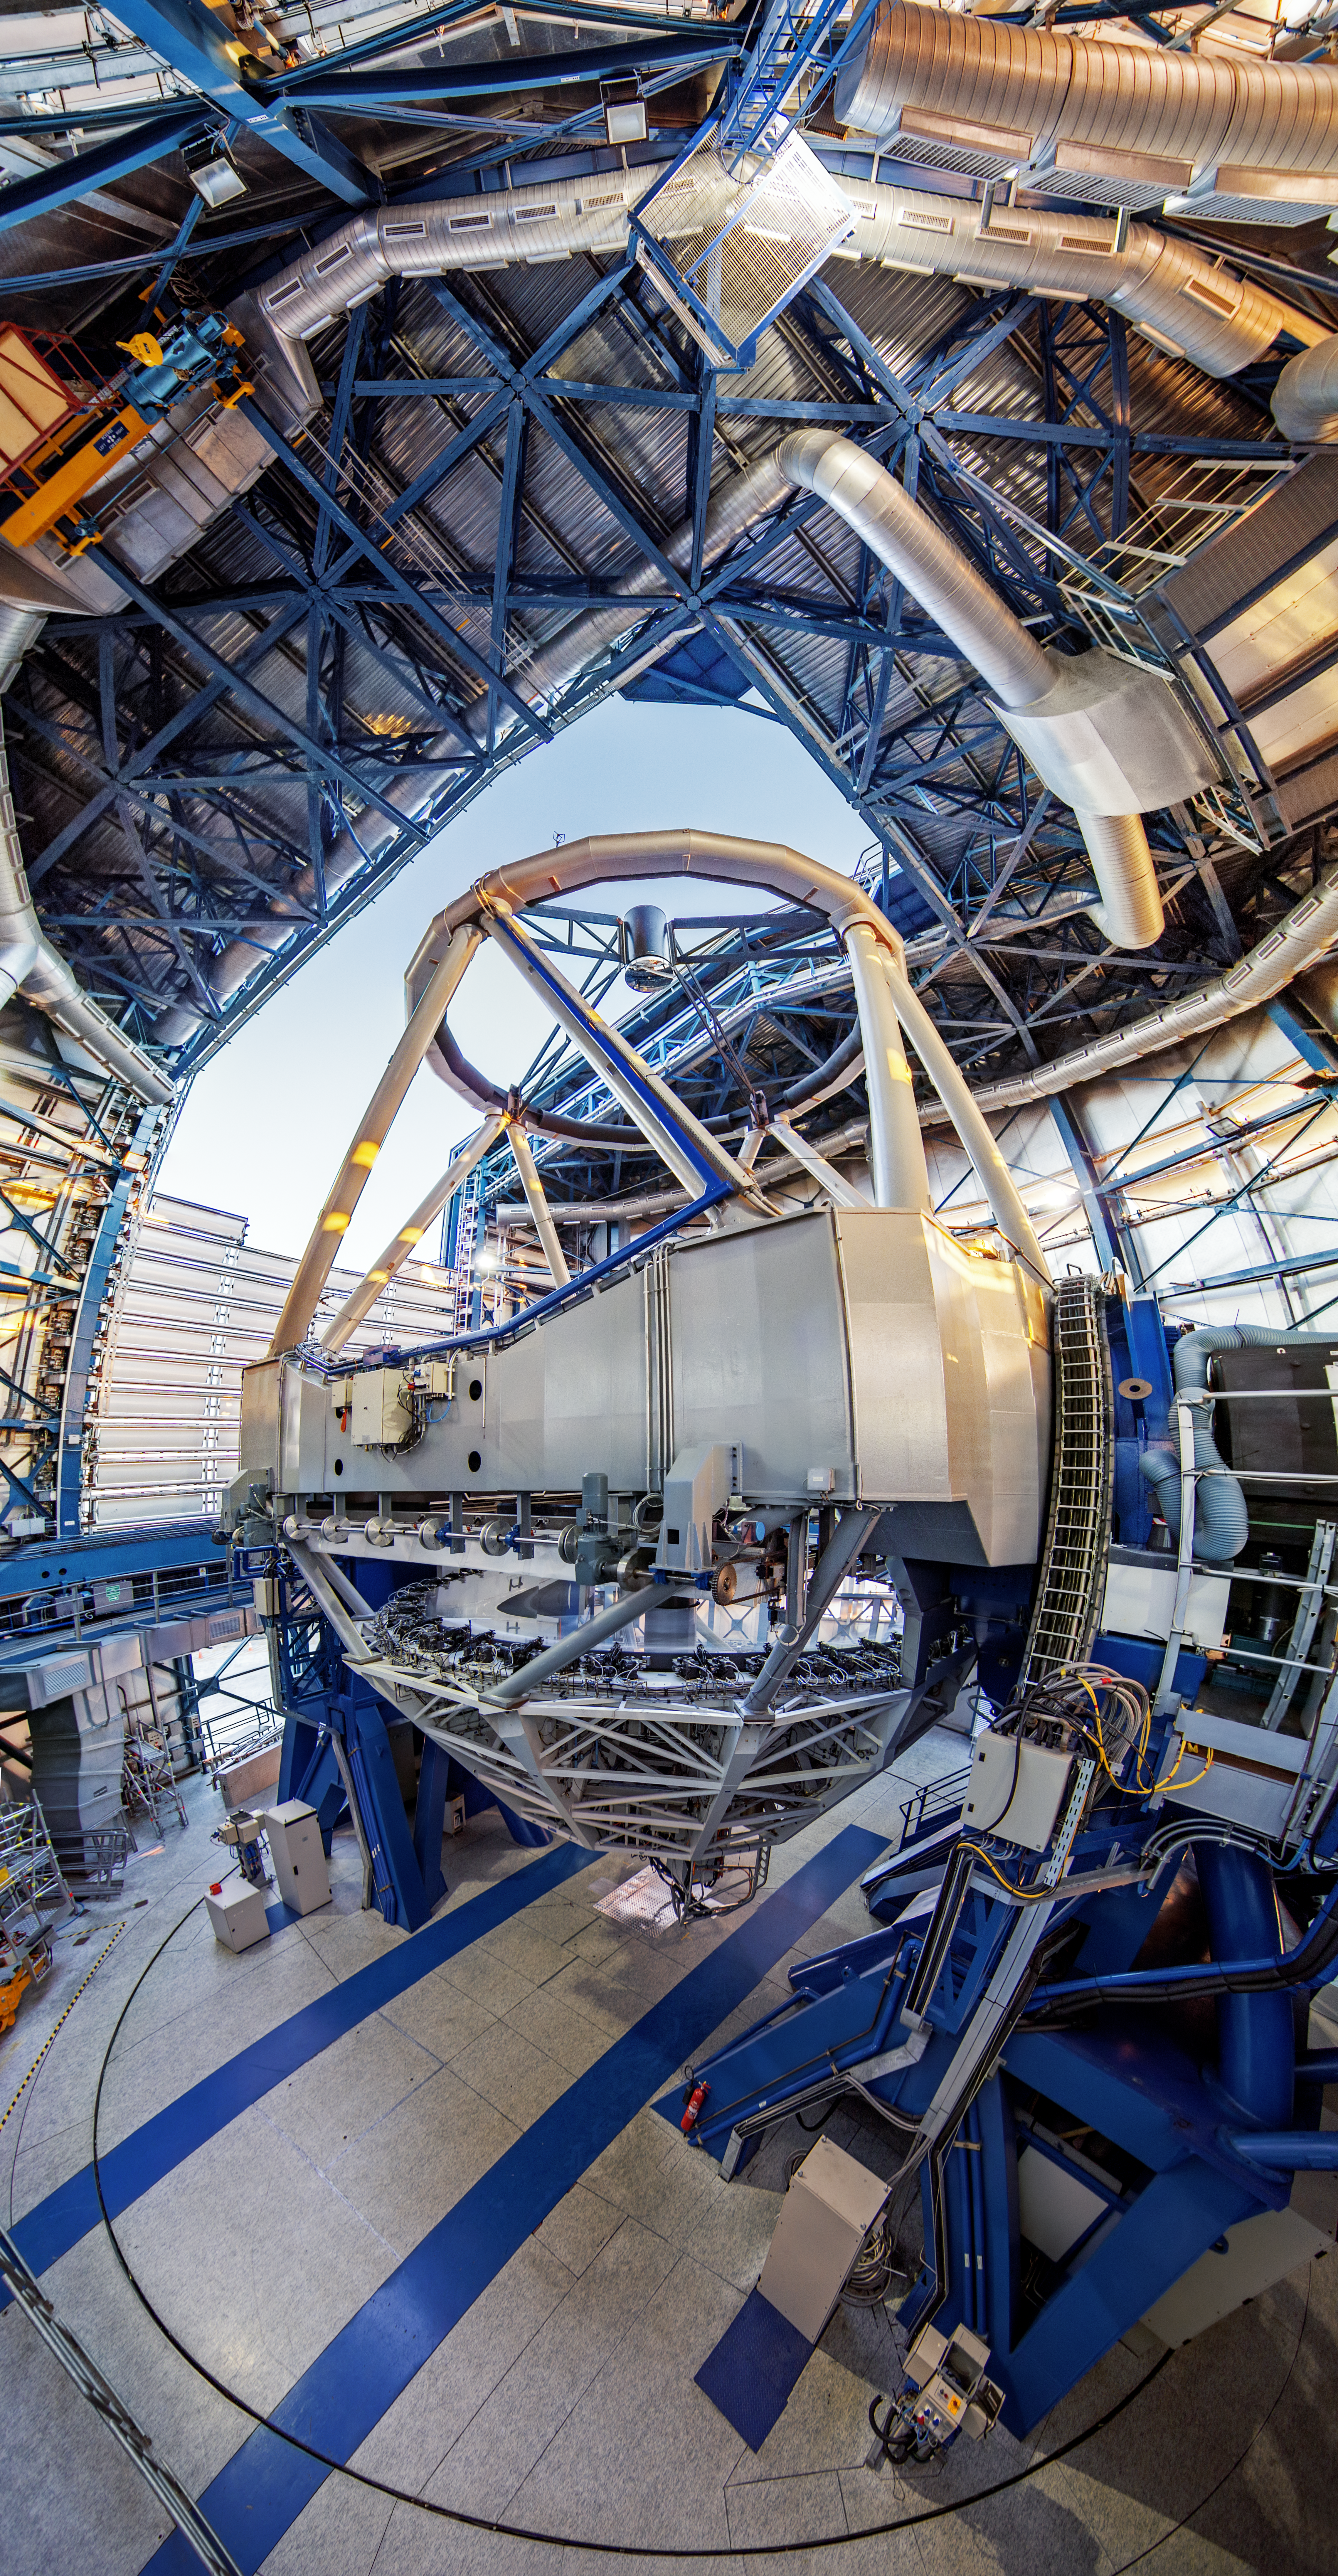

Inside the VLT

The interior of one of the VLT's Unit Telescopes.

Credit: A. Tudorica/ESO